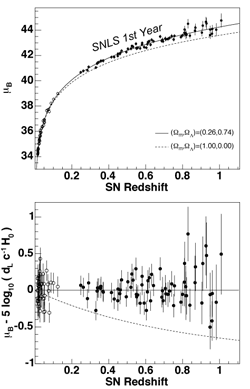

Hubble diagram of Supernova Legacy Survey

A Hubble diagram of Supernova Legacy Survey and nearby Type Ia supernovae, with various cosmologies superimposed. Bottom plot shows the residuals for the best fit to a flat Λ cosmology.

Credit: International Gemini Observatory/NOIRLab/NSF/AURA